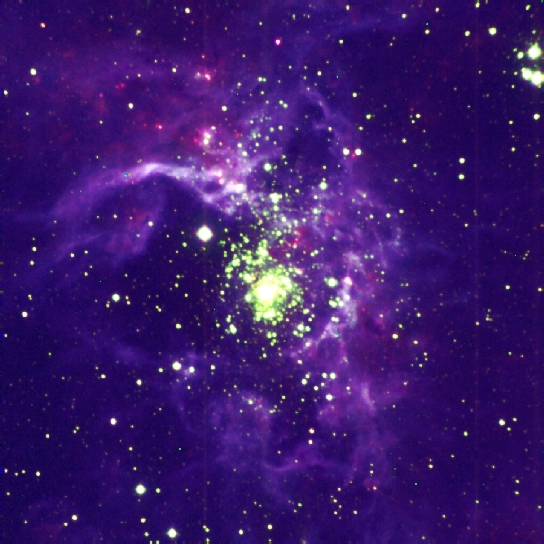

Colour rendering of Tarantula Nebula in LMC

This image is a composite of three narrow-band filter exposures of the famous Tarantula Nebula (30 Doradus) in our closest neighbouring galaxy, the Large Magellanic Cloud. The filters are centred on the 2.166 micron Br-gamma line of atomic hydrogen (blue); the 1.644 micron [FeII] line (green) and the 2.12 micron 1-0 S(1) line of molecular hydrogen (red). The colour coding reflects the ionization state of the gas. The scale is 0.26 arcsec/pixel and the field is 4.5x4.5 arcmin with North at the top and East to the left. (Colour composite by F. Selman).

Credit: ESO / F. Selman